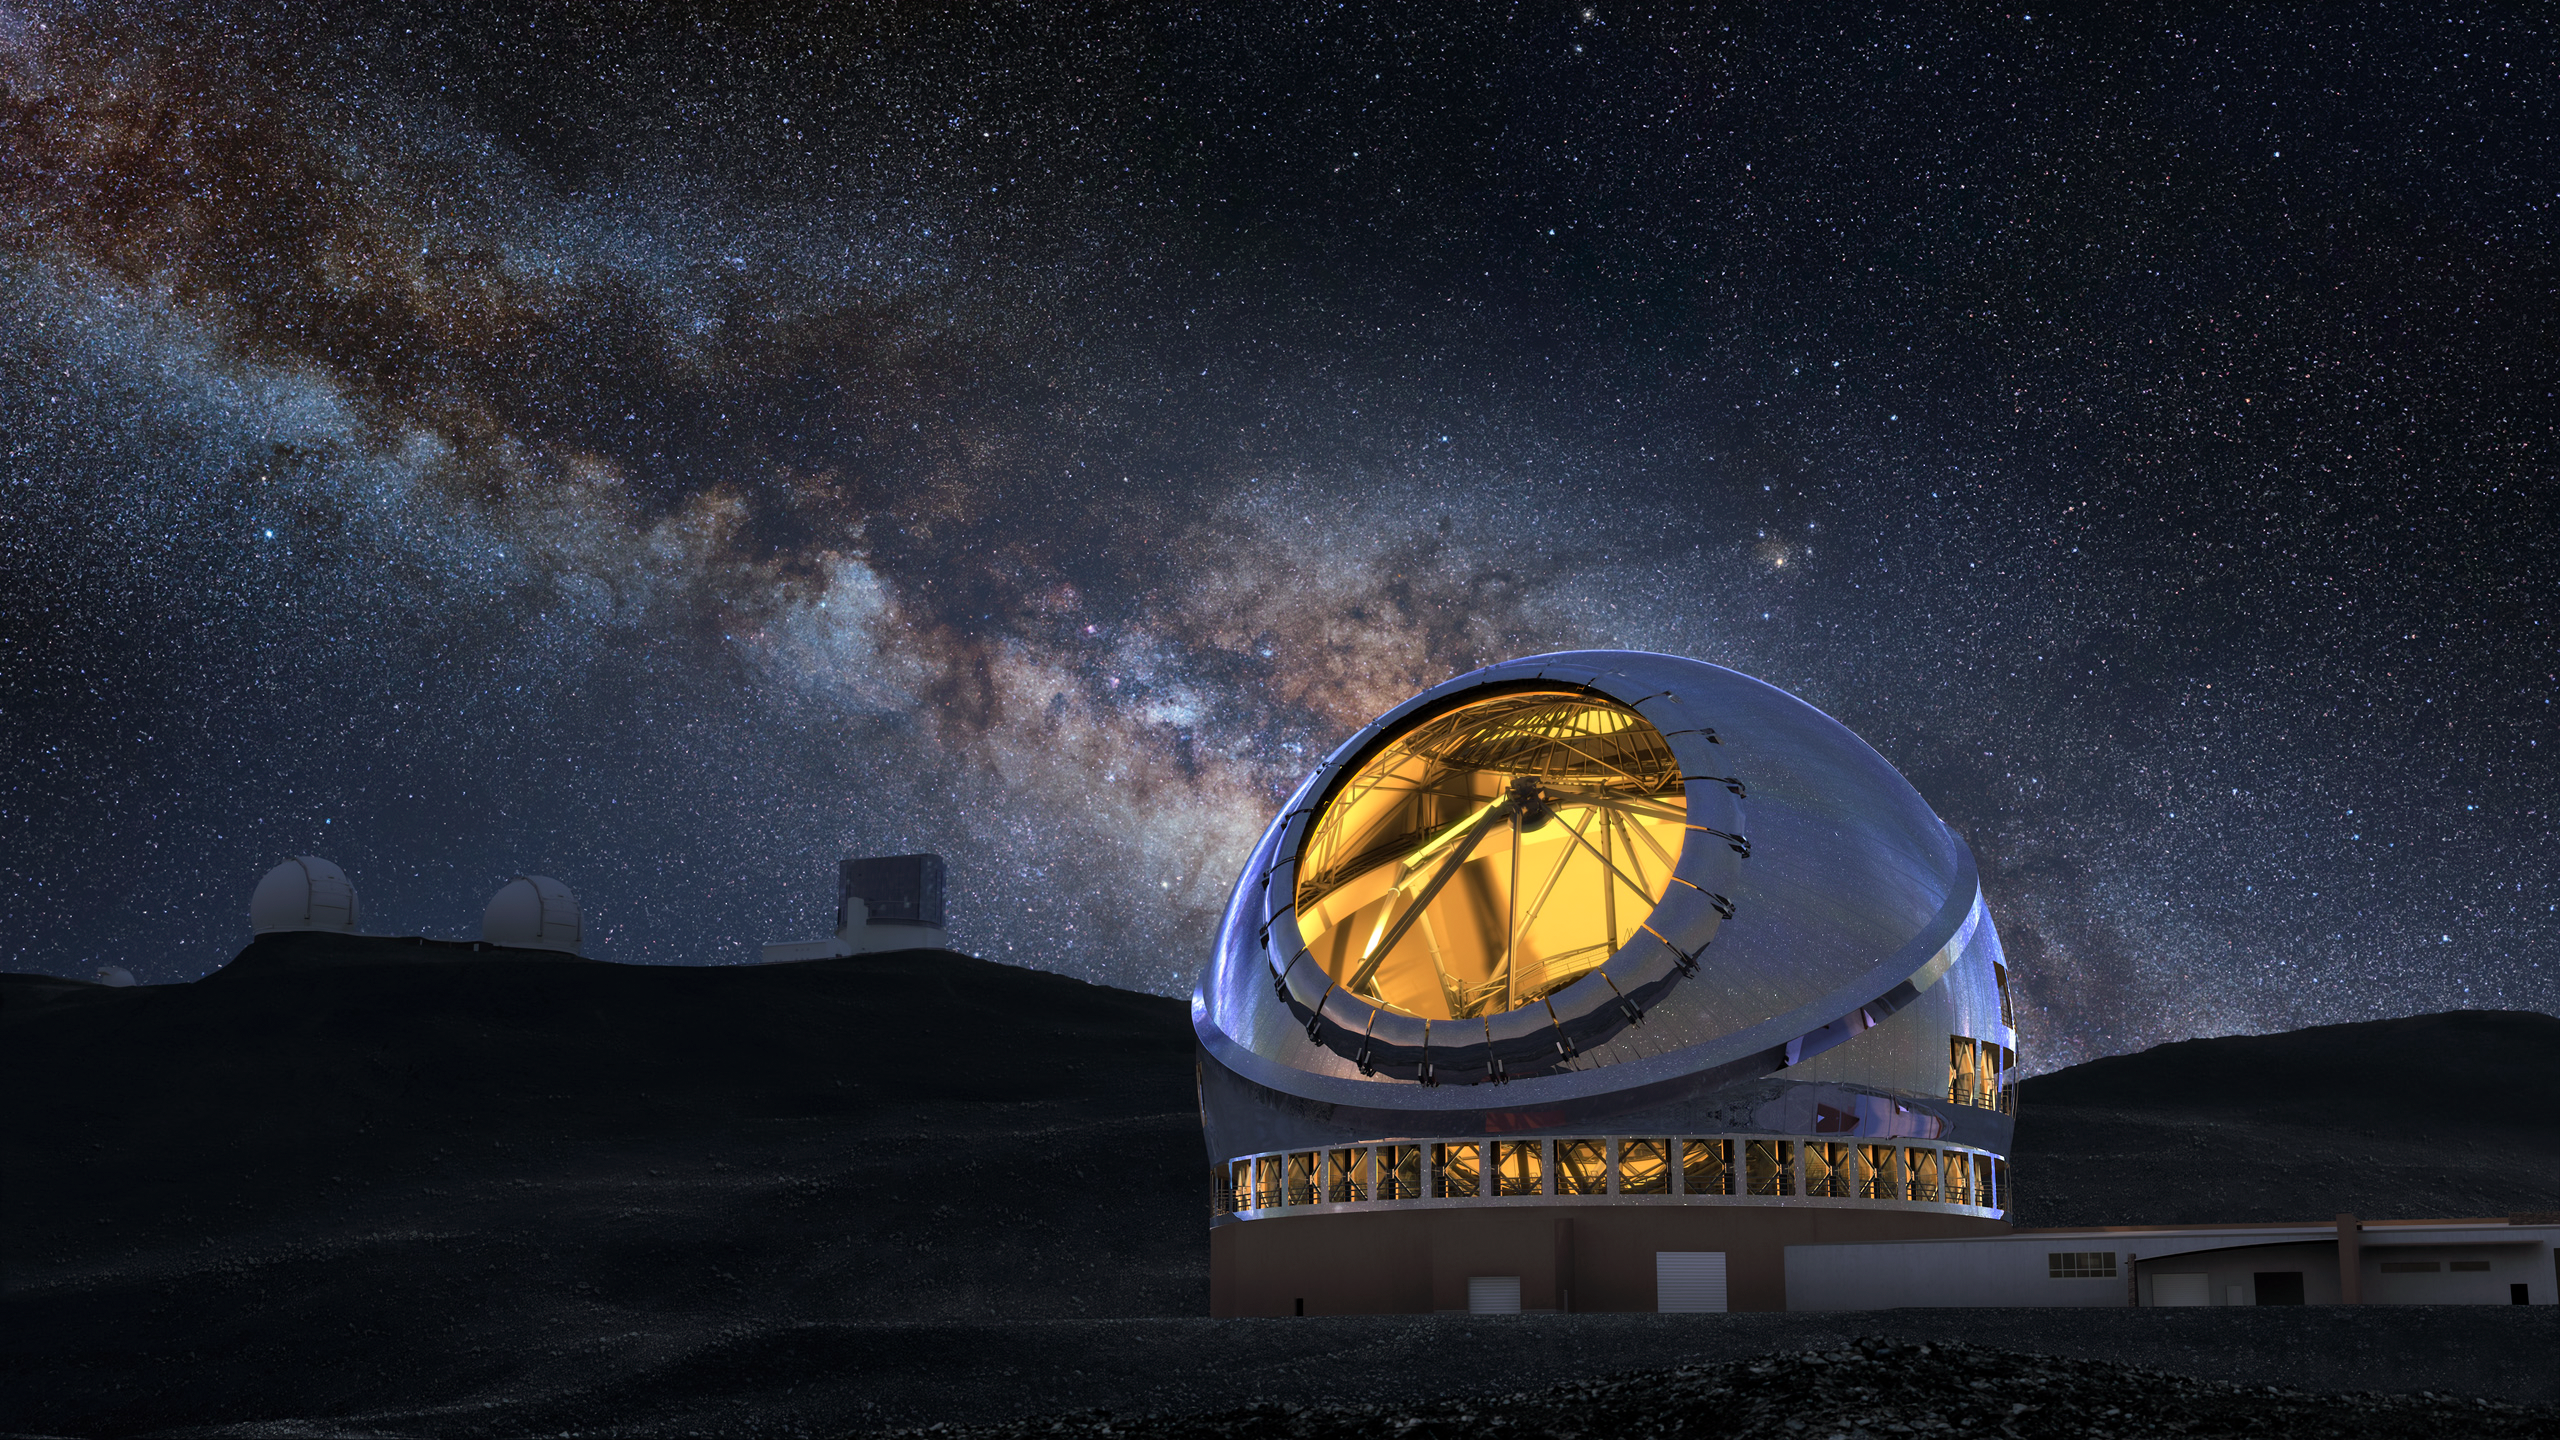

Thirty Meter Telescope Milky Way

A render of the completed Thirty Meter Telescope under the Milky Way.

Credit: TMT International Observatory/Courtesy of NAOJ with the cooperation of Mitsubishi Electric